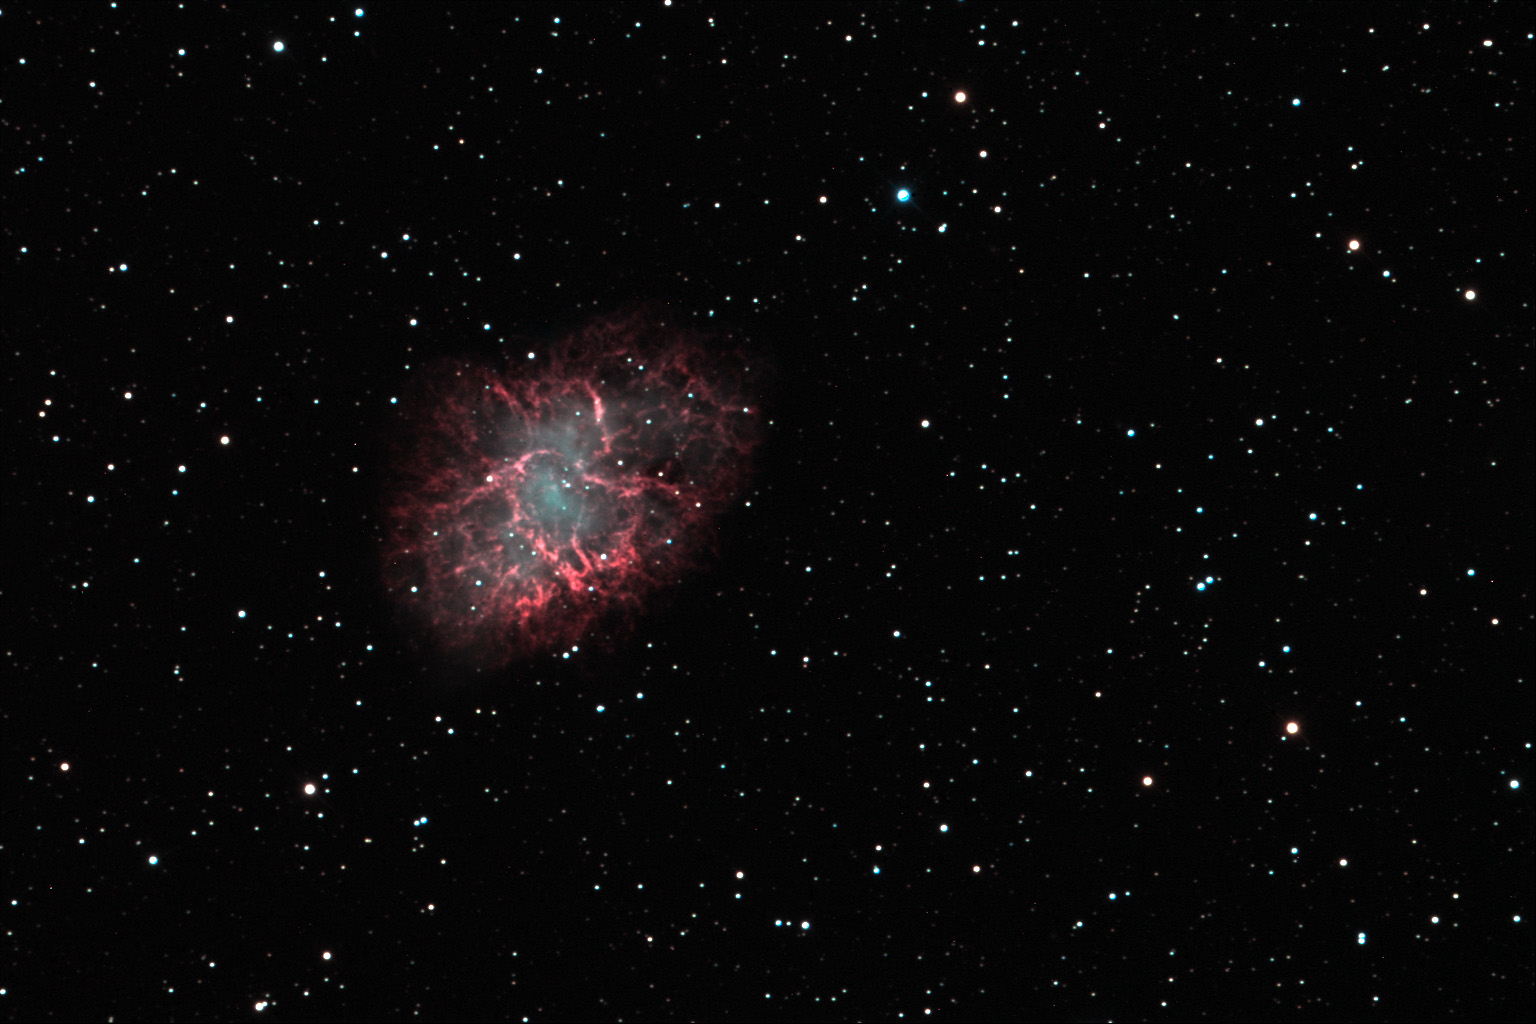

Crab Nebula

Like few other celestial objects, the Crab nebula displays the death of a star in all of its beauty. Both colorful and convoluted filaments of gas expand violently away from the origin of the explosion. The cataclysmic end for this star was observed in 1054 AD by any of humanity that cared to look skyward- it could be seen even during the day for months! In the heart of the nebula lies the dense collapsed remnant of the star- a pulsar. Weighing in at the mass of the sun- but only six miles across- this ball of condensed matter spins 30 times a second and releases tremendous amounts of energy. At a distance of 7000 light years this explosion went off safely so that now we can observe this 10 light year cloud of glowing gas (I often describe this as "star guts" to the public.)Of the two stars in the very center of the nebula, the one on the bottom is the pulsar.

This image was taken as part of Advanced Observing Program (AOP) program at Kitt Peak Visitor Center during 2014.

Credit: KPNO/NOIRLab/NSF/AURA/Yoshikawa Yoshihiko/Blythe Guvenen